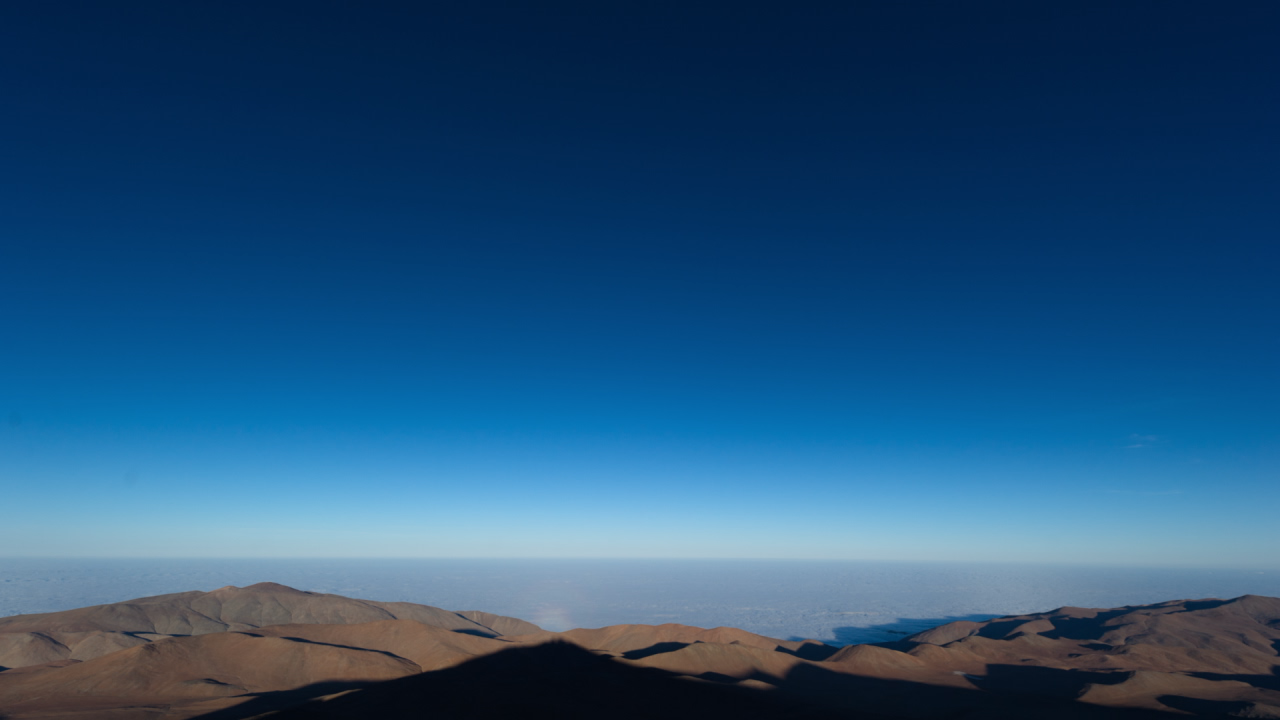

Screenshot of ESOcast 50

Watch this episode on this link.

Credit: ESO